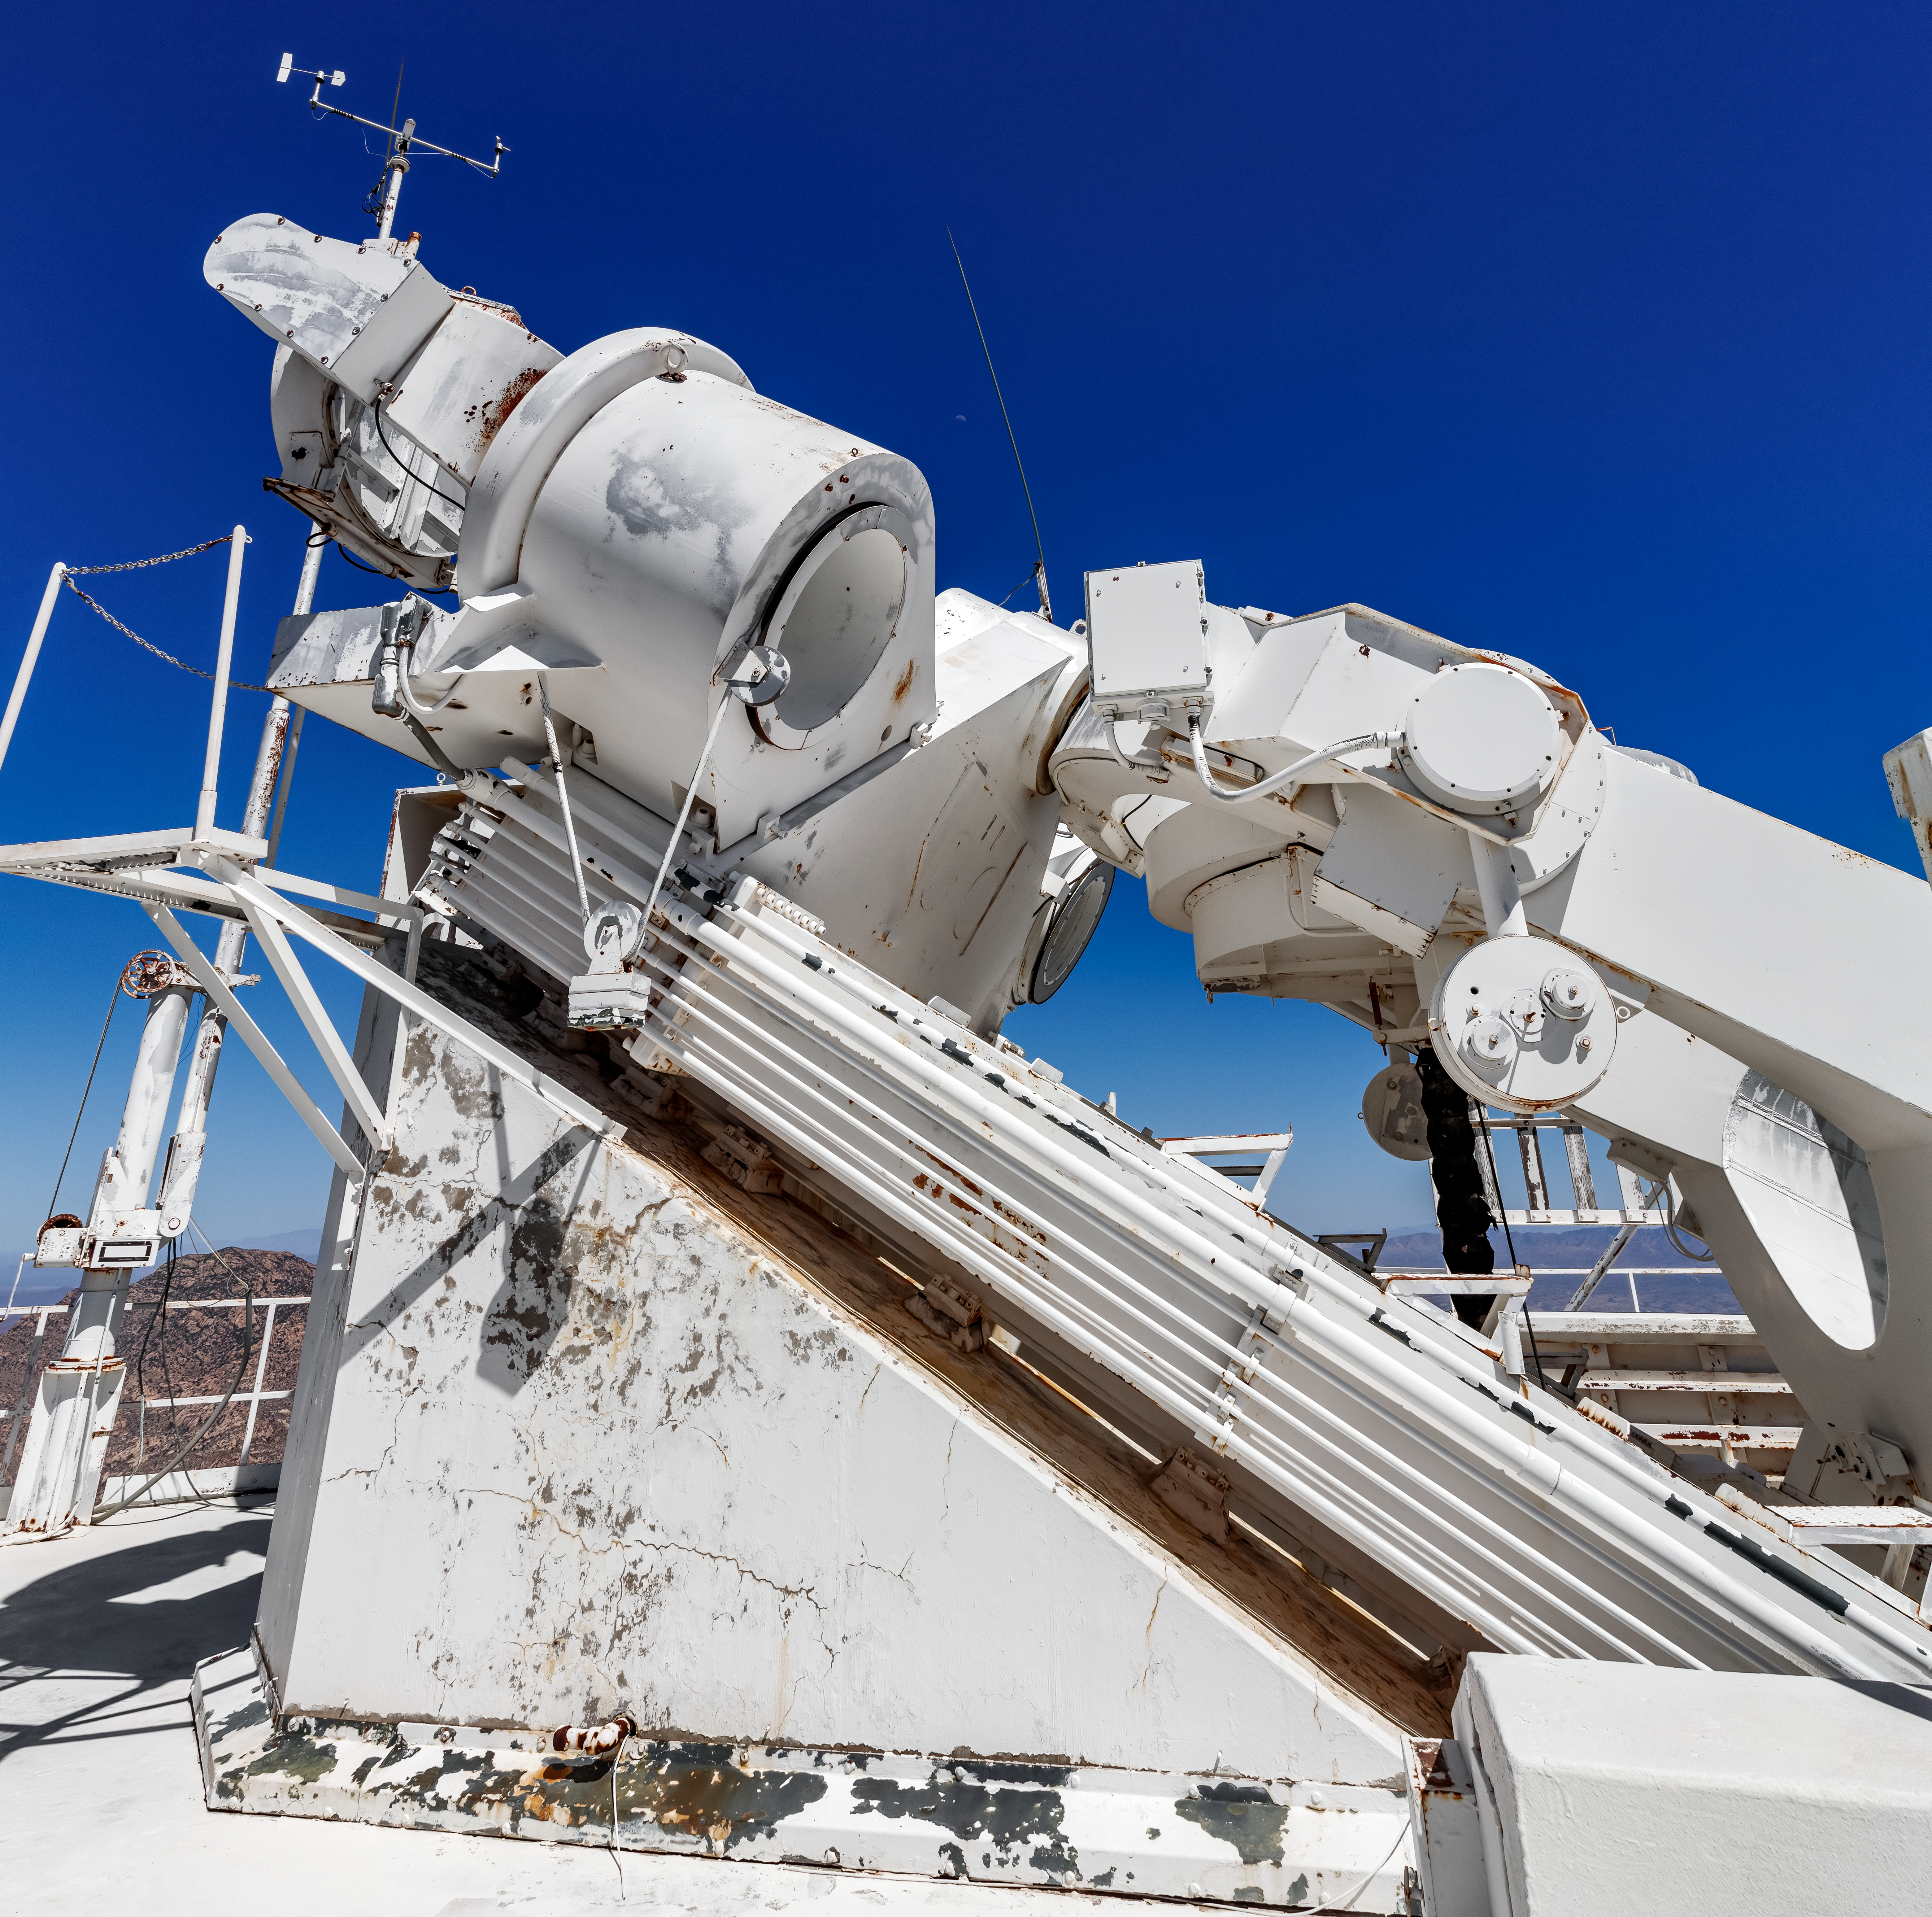

On top of the McMath-Pierce Solar Telescope.

The heliostat of the McMath-Pierce Solar Telescope at Kitt Peak National Observatory (KPNO), a Program of NSF NOIRLab. The McMath-Pierce Solar Telescope was the largest solar telescope in the world upon its completion in 1962, a title it held until the first light of the National Solar Observatory’s Daniel K. Inouye Solar Telescope in December 2019. The interior of the McMath-Pierce Solar Telescope is currently being renovated to become the Windows on the Universe Center for Astronomy Outreach.

Credit: KPNO/NOIRLab/NSF/AURA/D. Salman